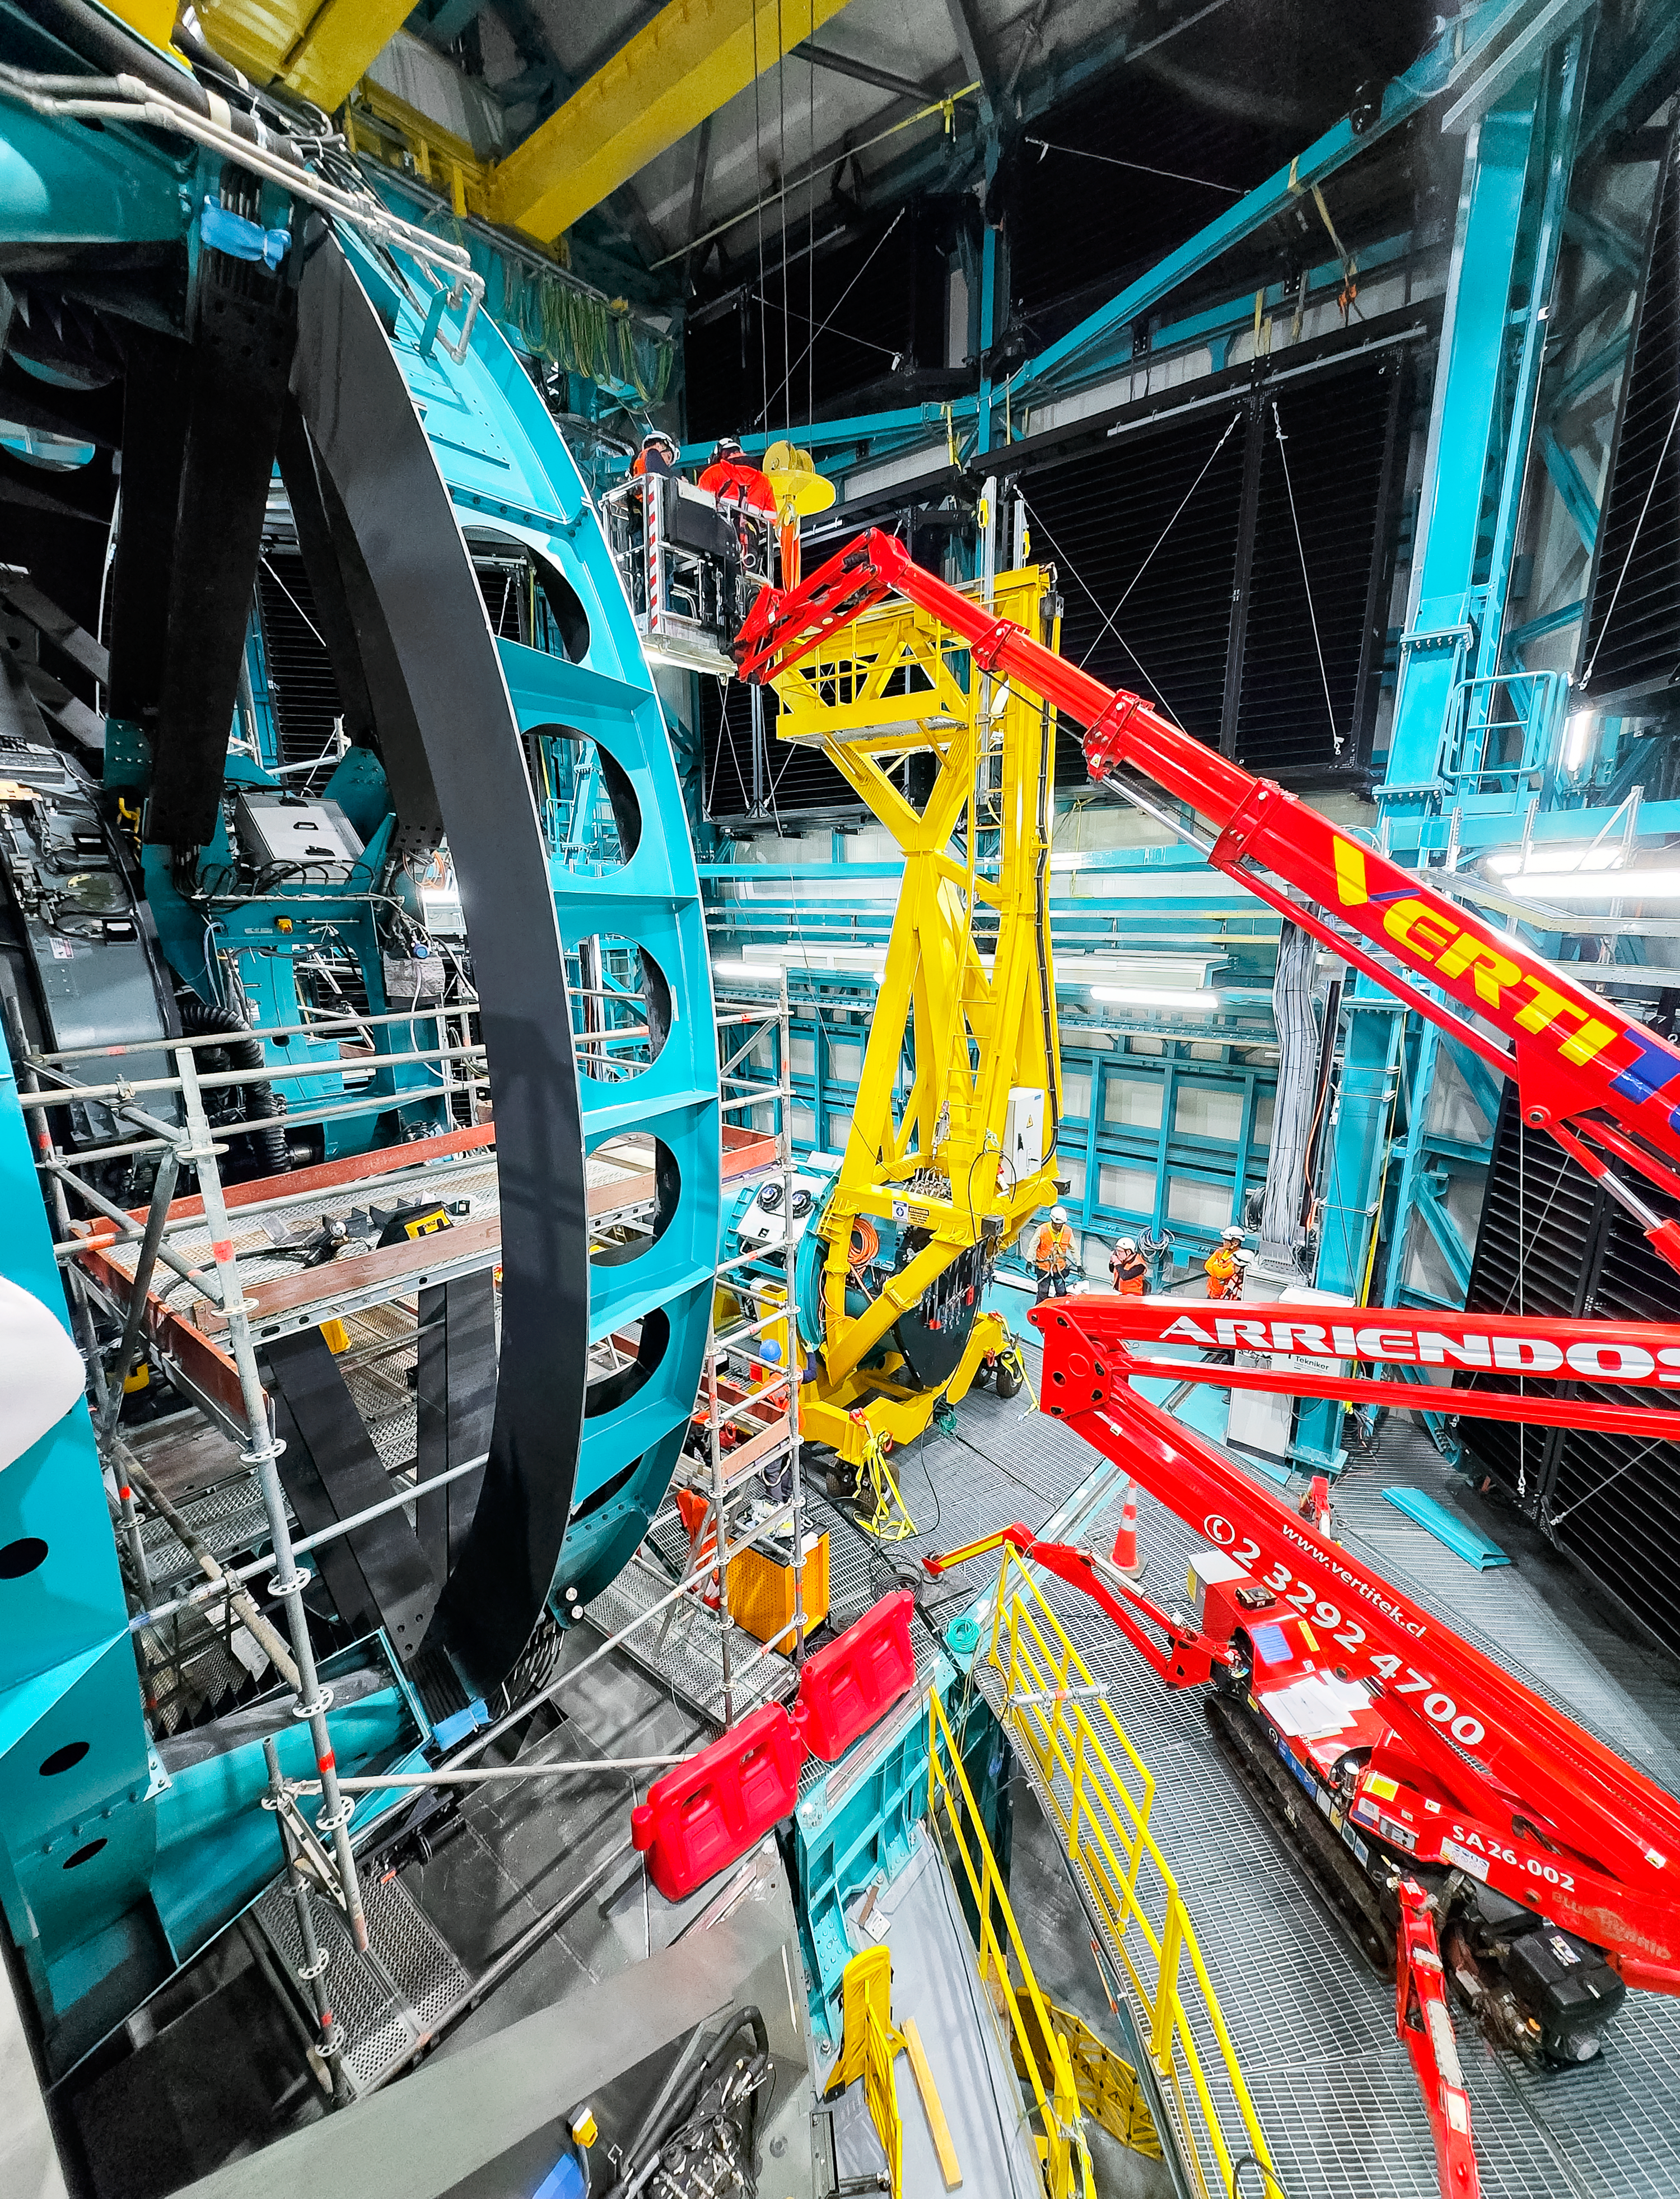

LSST Camera Installation

The NSF–DOE Vera C. Rubin Observatory team installing the LSST Camera on the Simonyi Survey Telescope in March 2025.

Credit: RubinObs/NOIRLab/SLAC/NSF/DOE/AURA/B. Quint